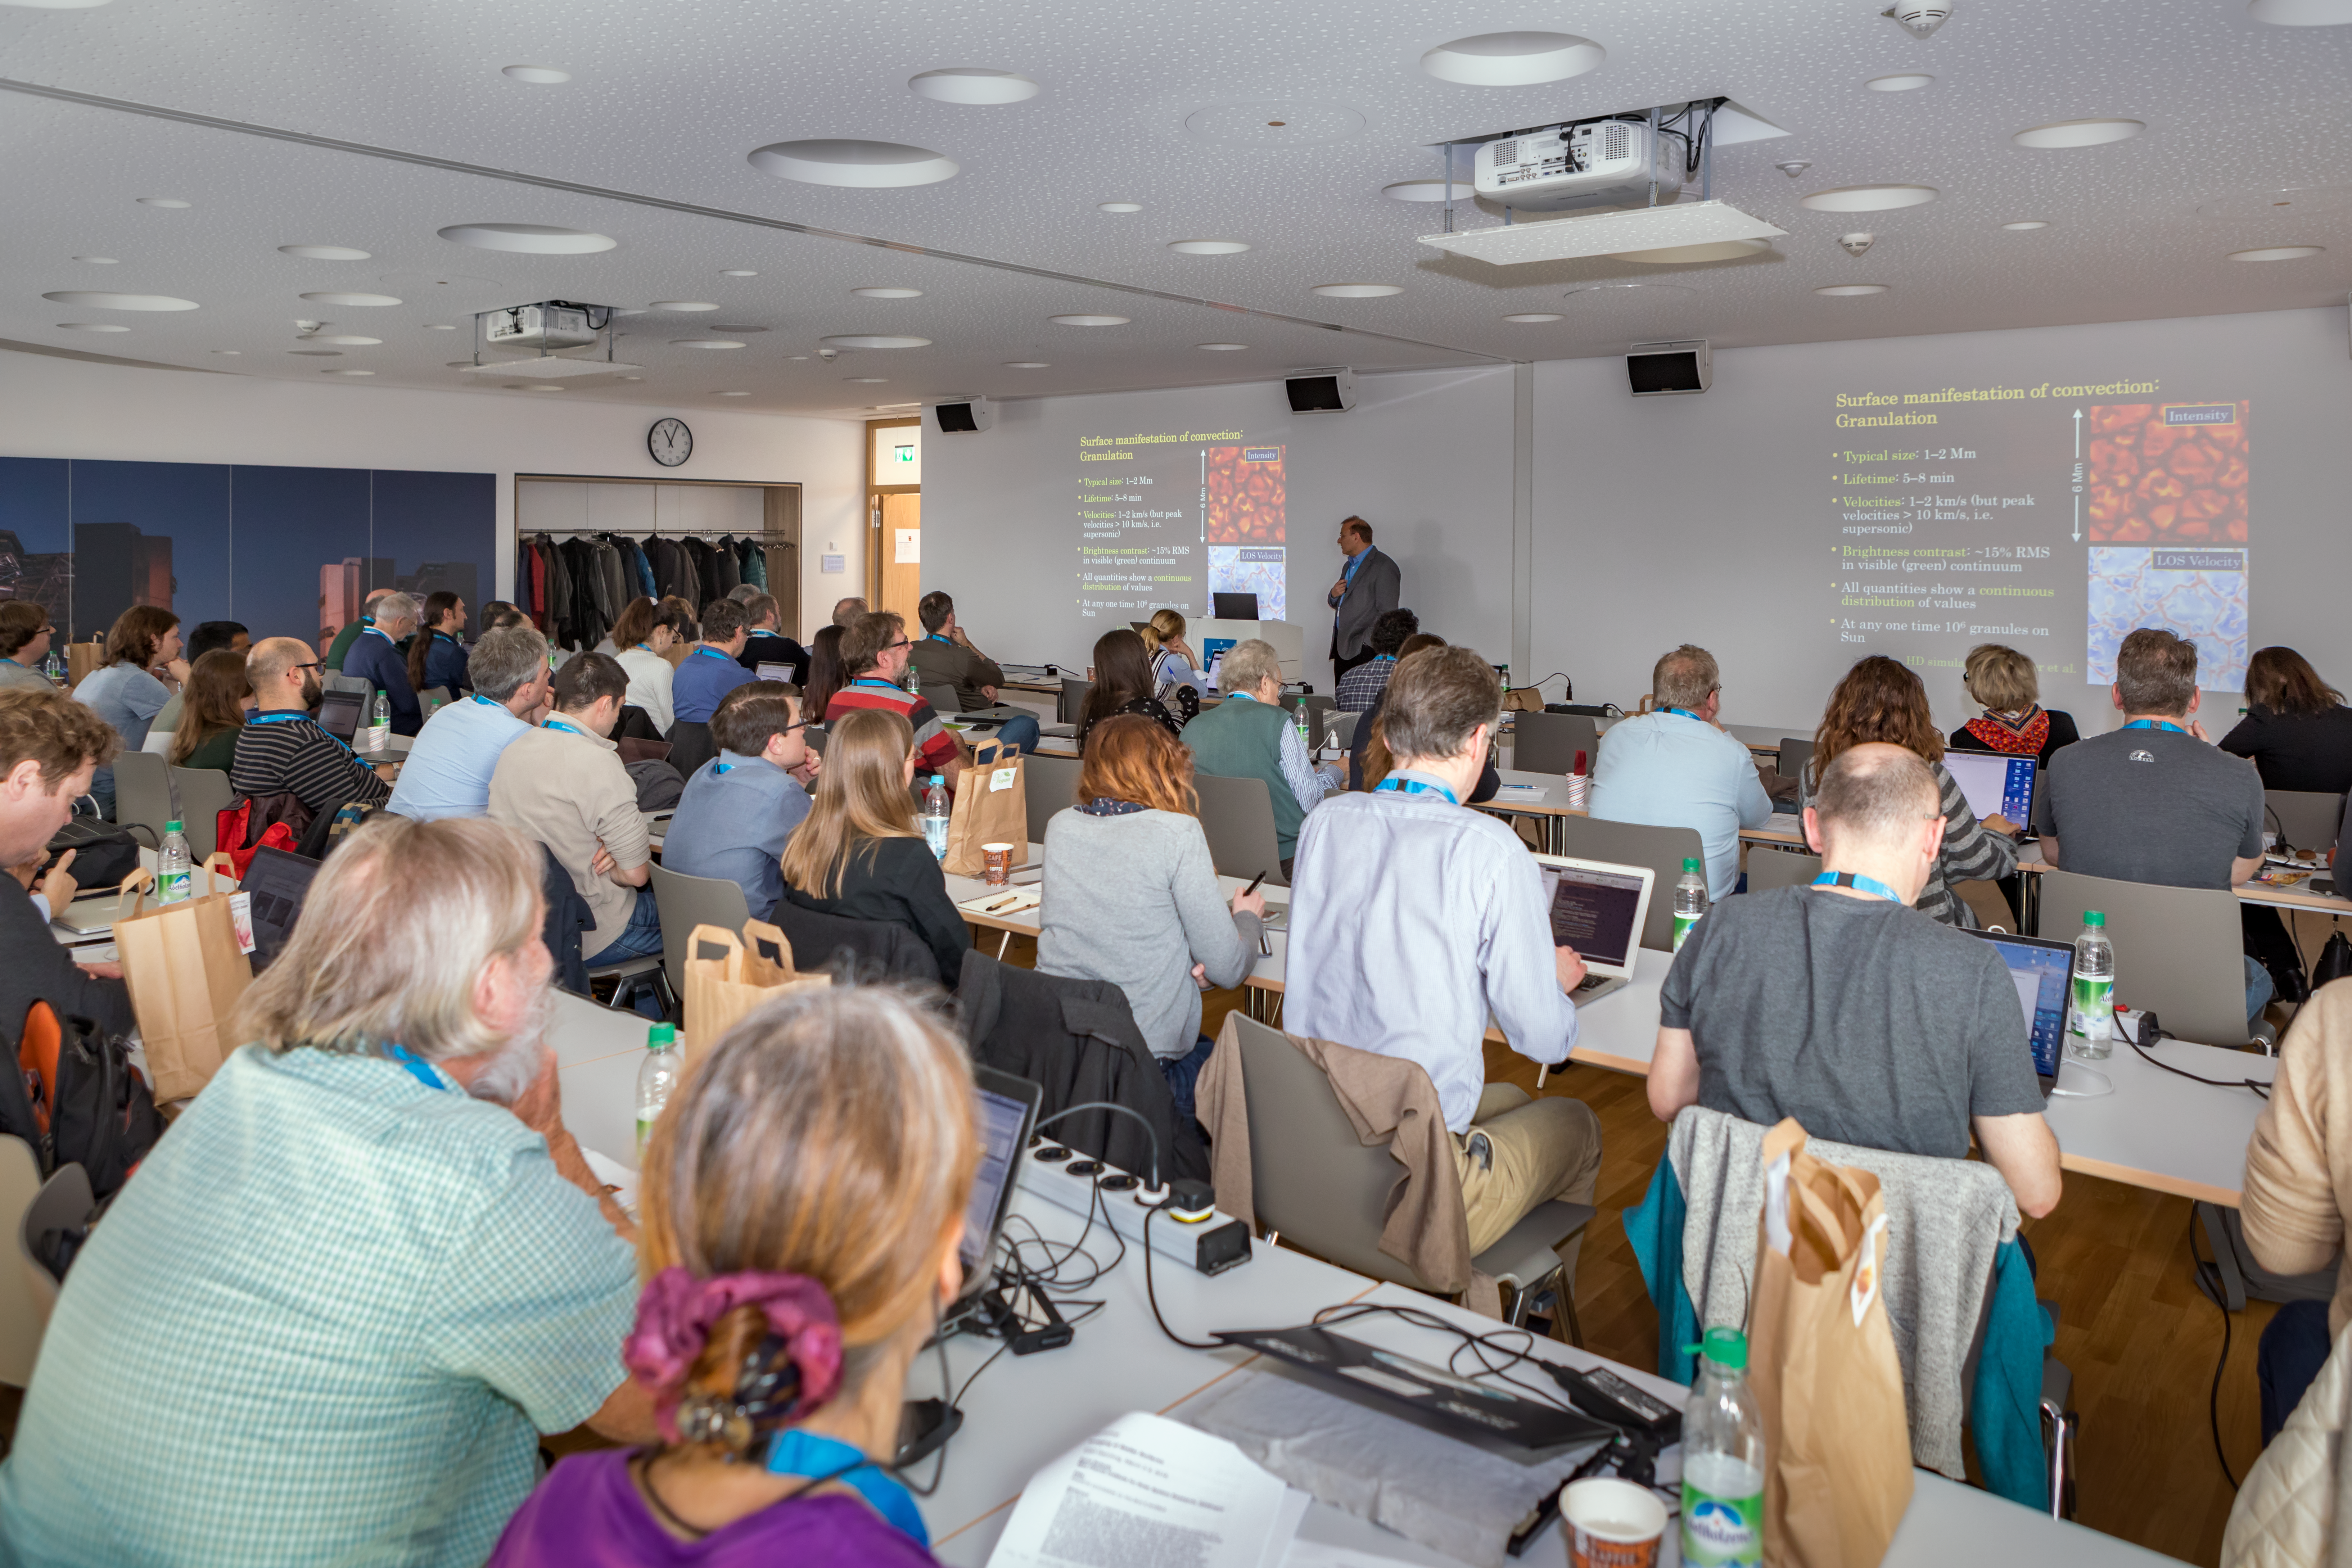

Stellar workshop in progress

From 5–9 March 2018, a workshop took place on imaging stellar surfaces. The workshop aimed to bring together observers from different techniques and wavelengths, and theoreticians working on stellar atmospheres and stellar structure. The ESO Supernova Planetariumm & Visitor Centre was the location for this workshop.

Credit: ESO/M.Zamani